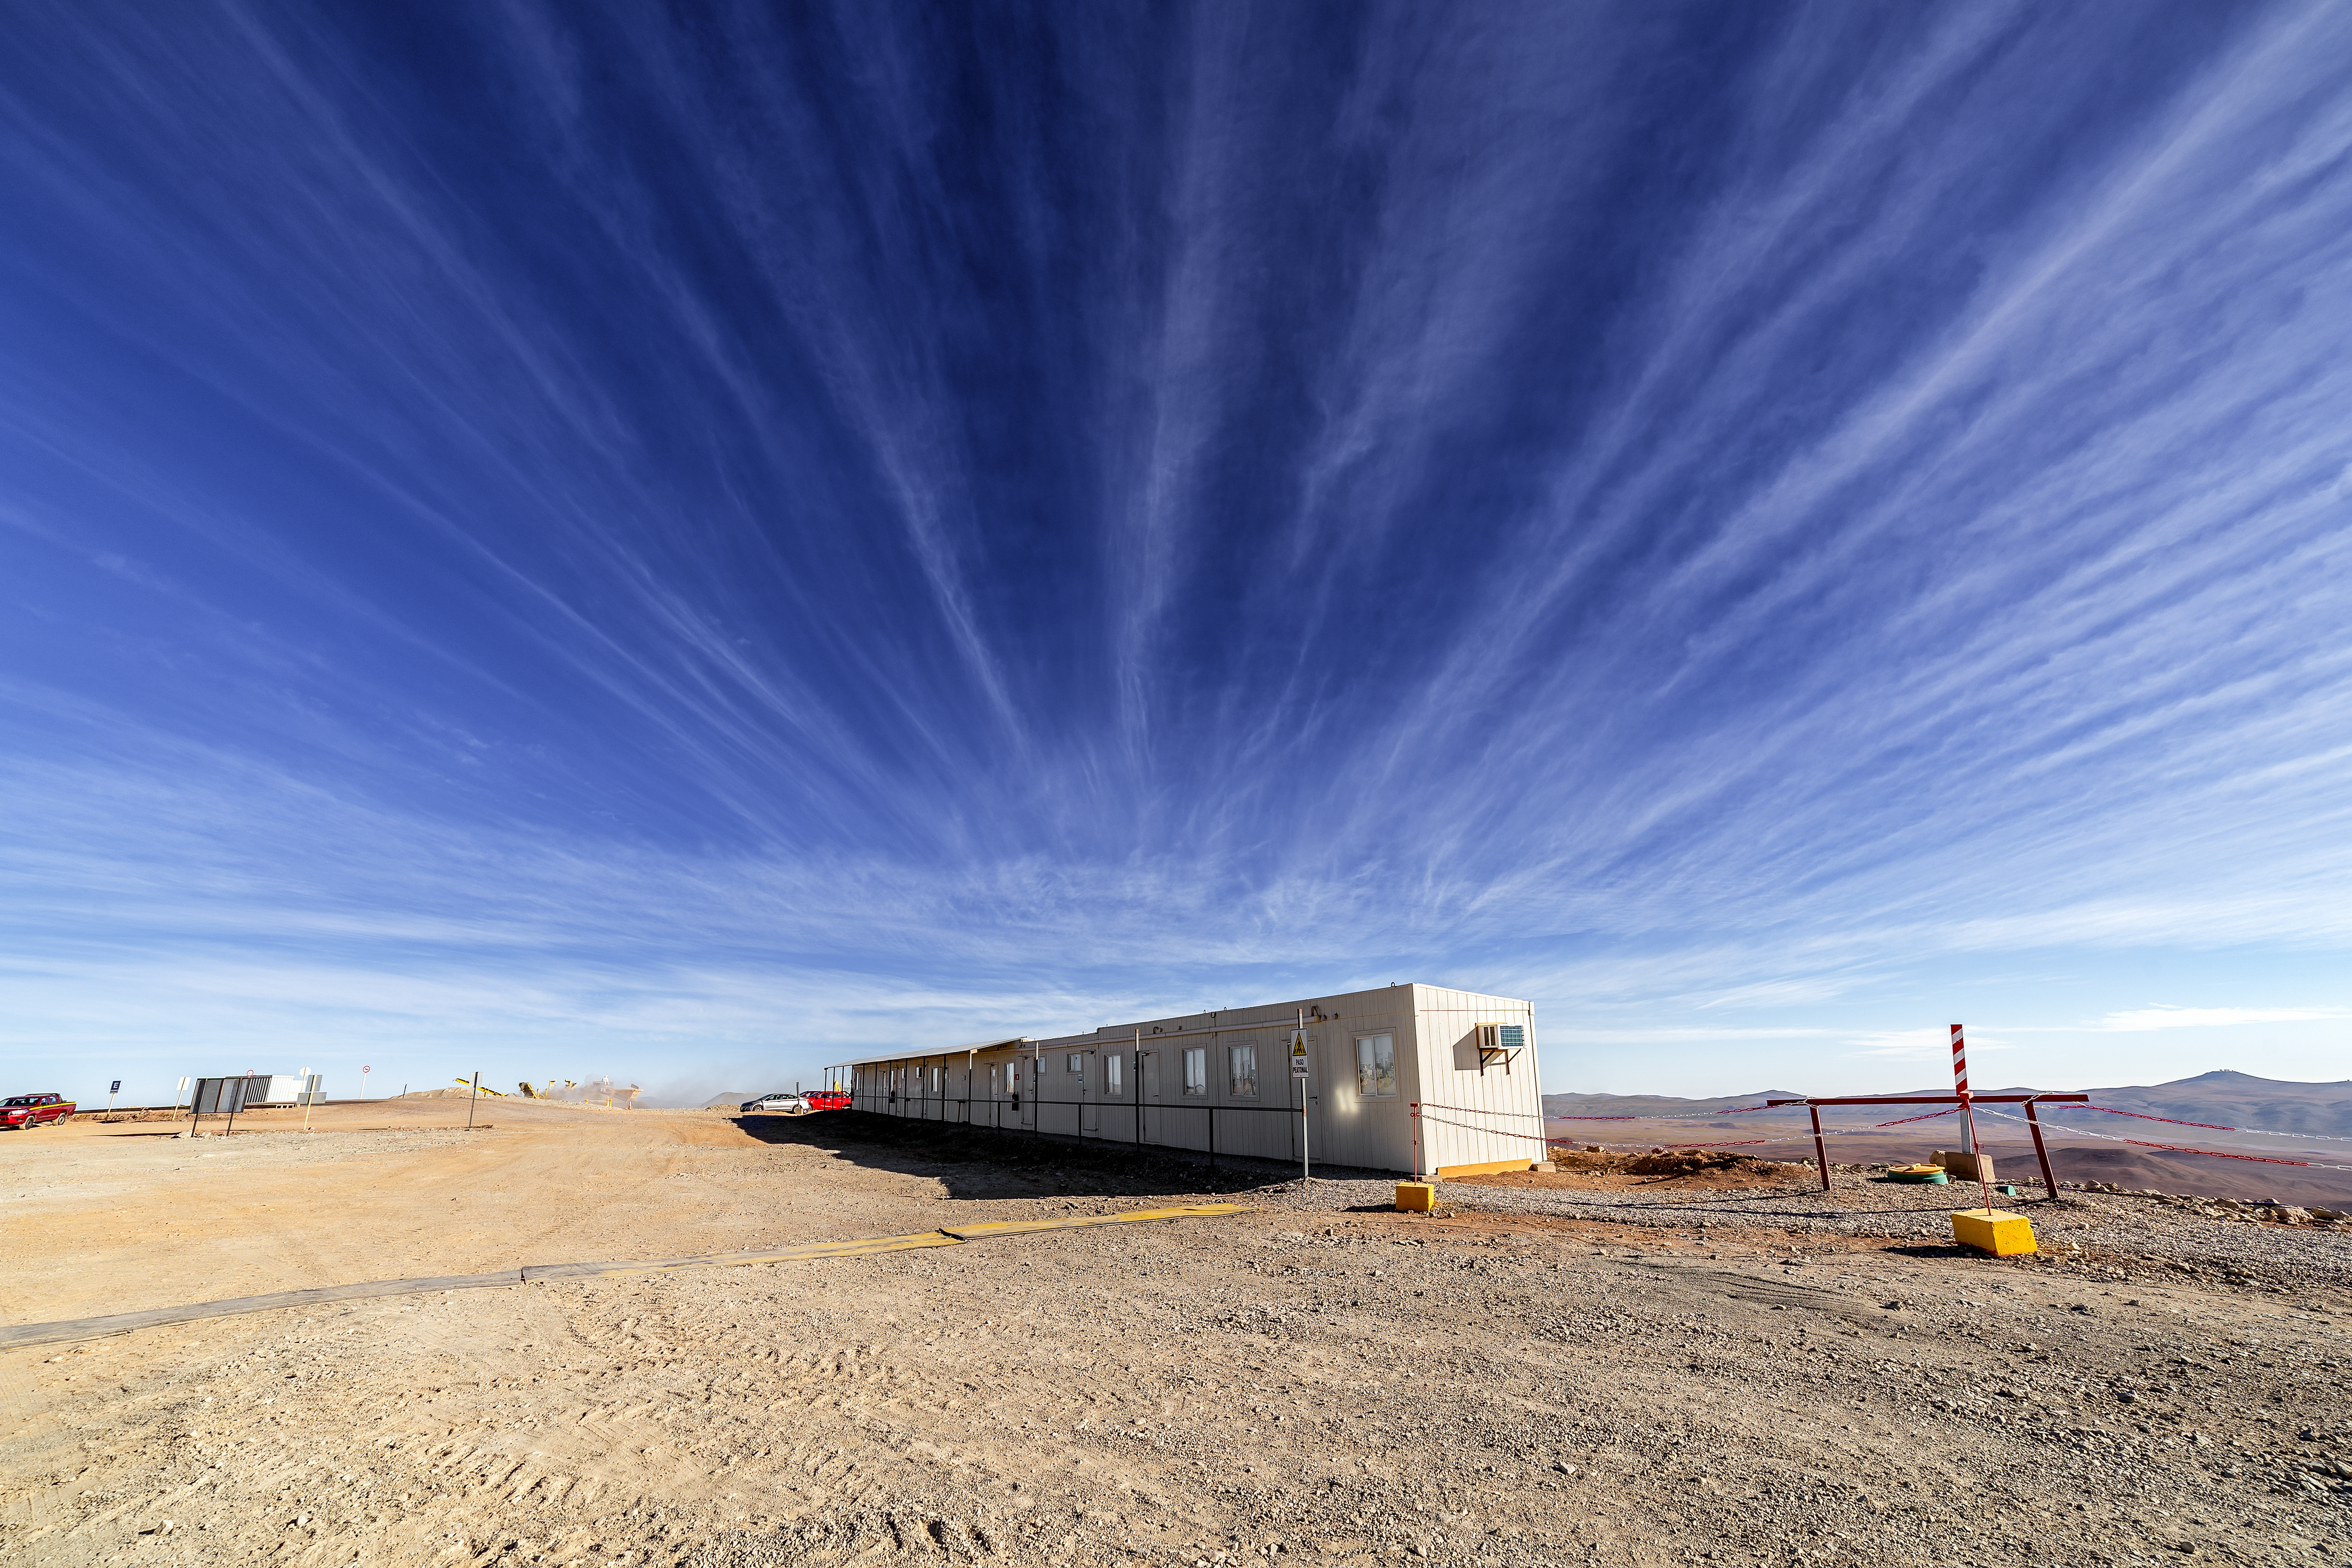

Construction of the ELT in Chile

Construction of the ELT is underway in Northern Chile, 2019. The ELT will have fantastic resolution and will provide images 16 times sharper than those from the Hubble Space Telescope. The building in the center is main base for workers and engineers on the top of the Cerro Armazones.

Credit: ESO/P. Horálek